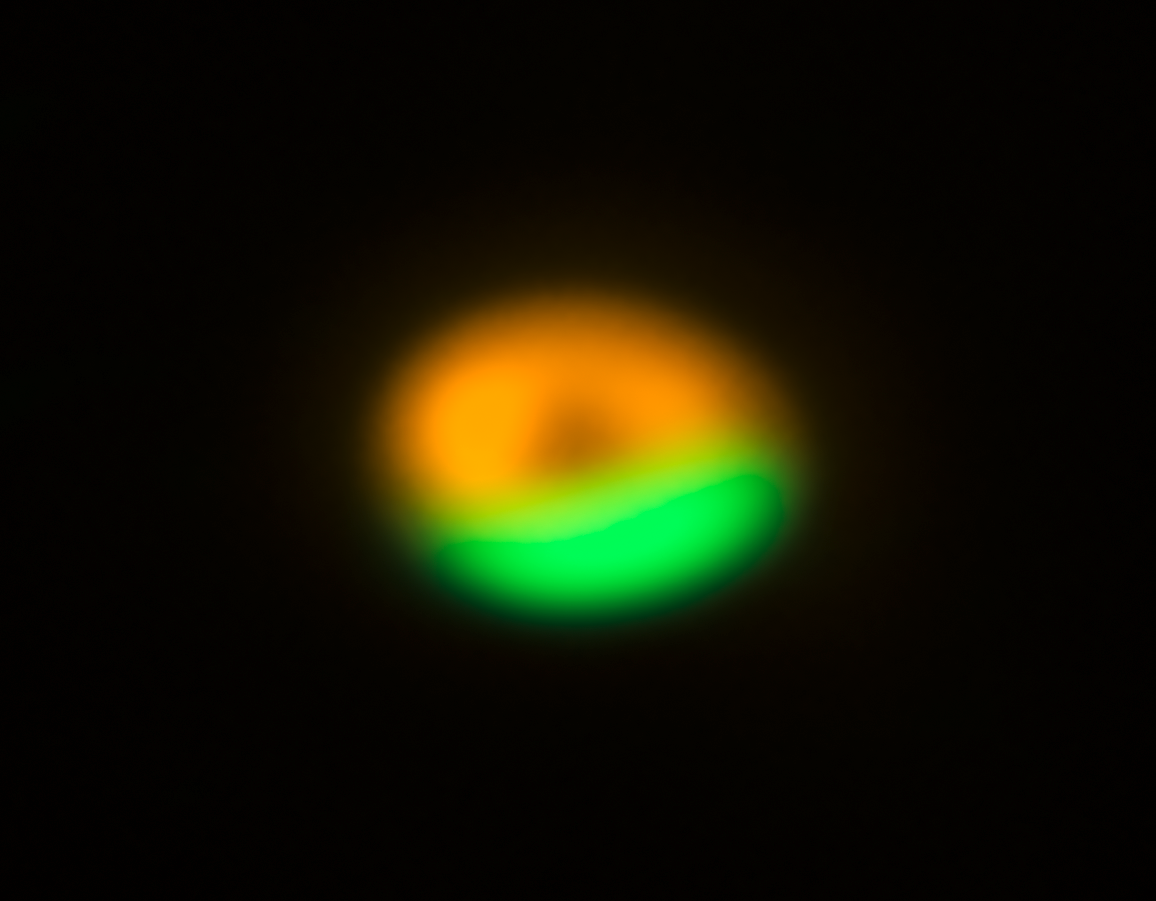

ALMA and VLT image of comet factory around Oph-IRS 48

This image from the Atacama Large Millimeter/submillimeter Array (ALMA) shows the dust trap in the disc that surrounds the system Oph-IRS 48. The dust trap provides a safe haven for tiny particles in the disc, allowing them to clump together and grow to sizes that allow them to survive on their own.

The green region shows where the larger particles are located (millimetre-sized) and is the dust trap seen discovered by ALMA. The orange ring shows observations of much finer dust particles (micron-sized) using the VISIR instrument on ESO's Very Large Telescope.

Credit: ALMA (ESO/NAOJ/NRAO)/Nienke van der Marel